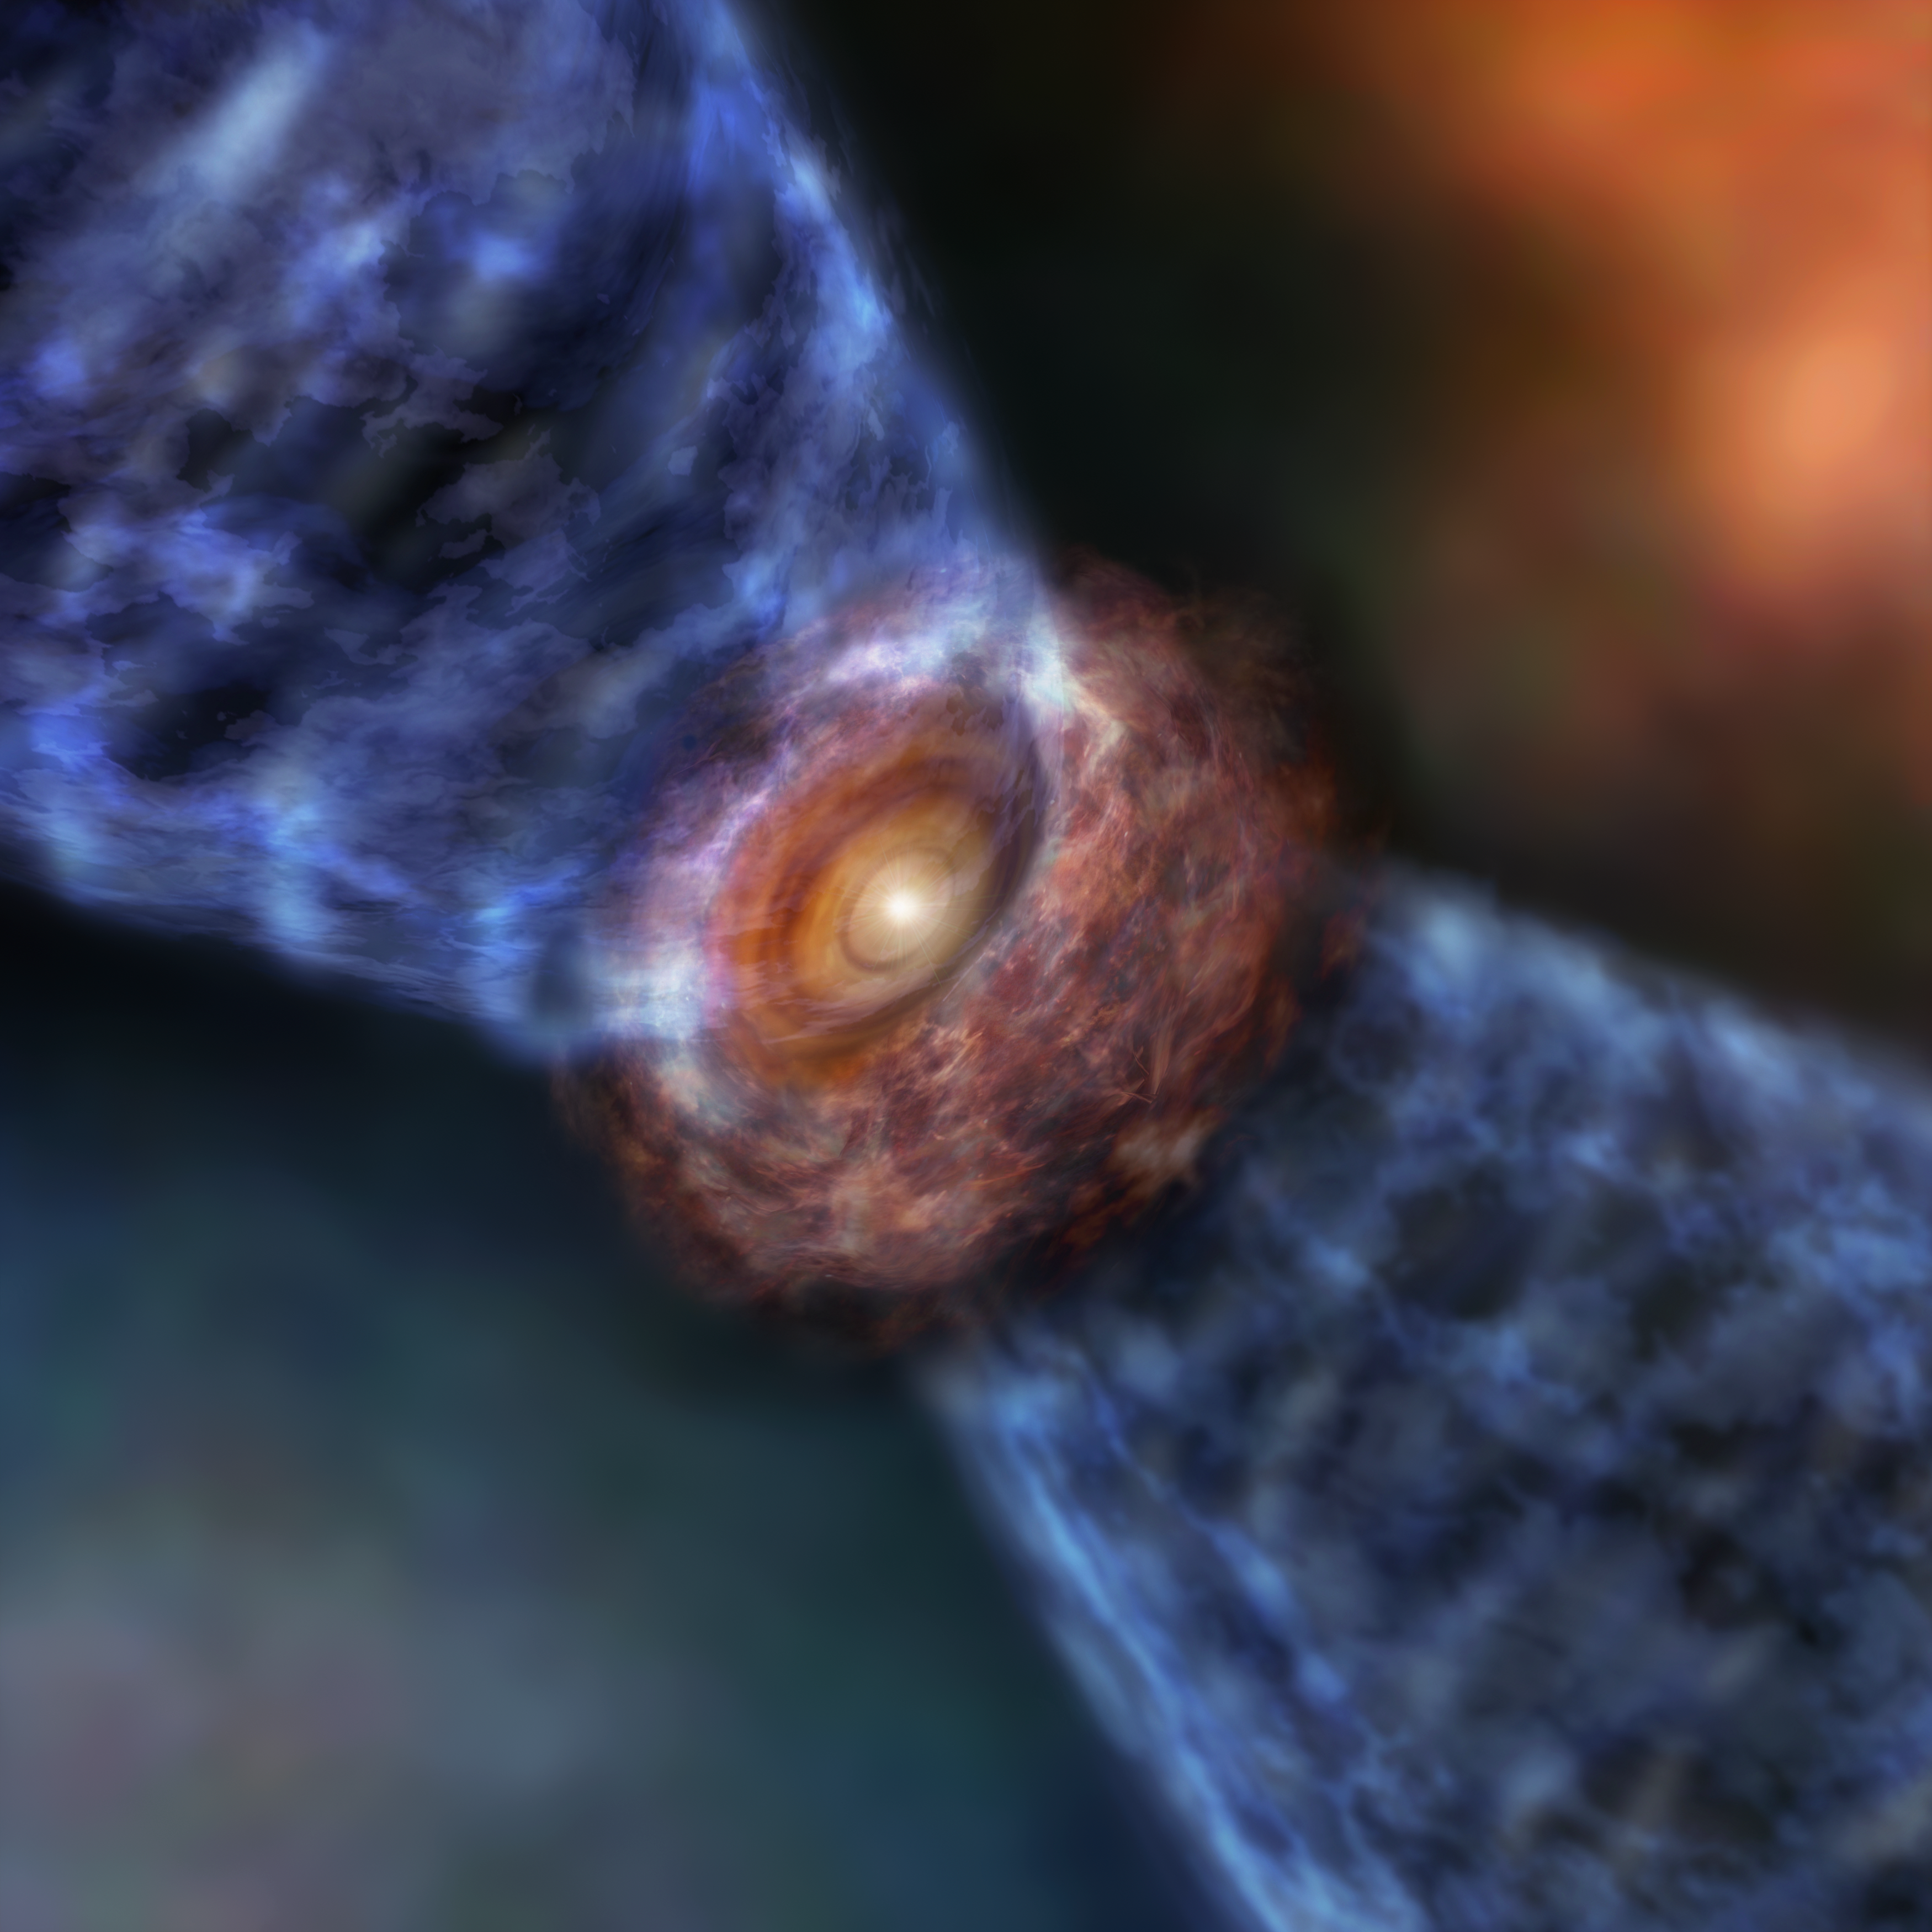

Artist’s impression of Orion KL Source

Artist’s impression of Orion KL Source. The massive protostar is surrounded by a disk of gas and dust. The outflow is launched from the surface of the outer disk.

Credit: ALMA (ESO/NAOJ/NRAO)